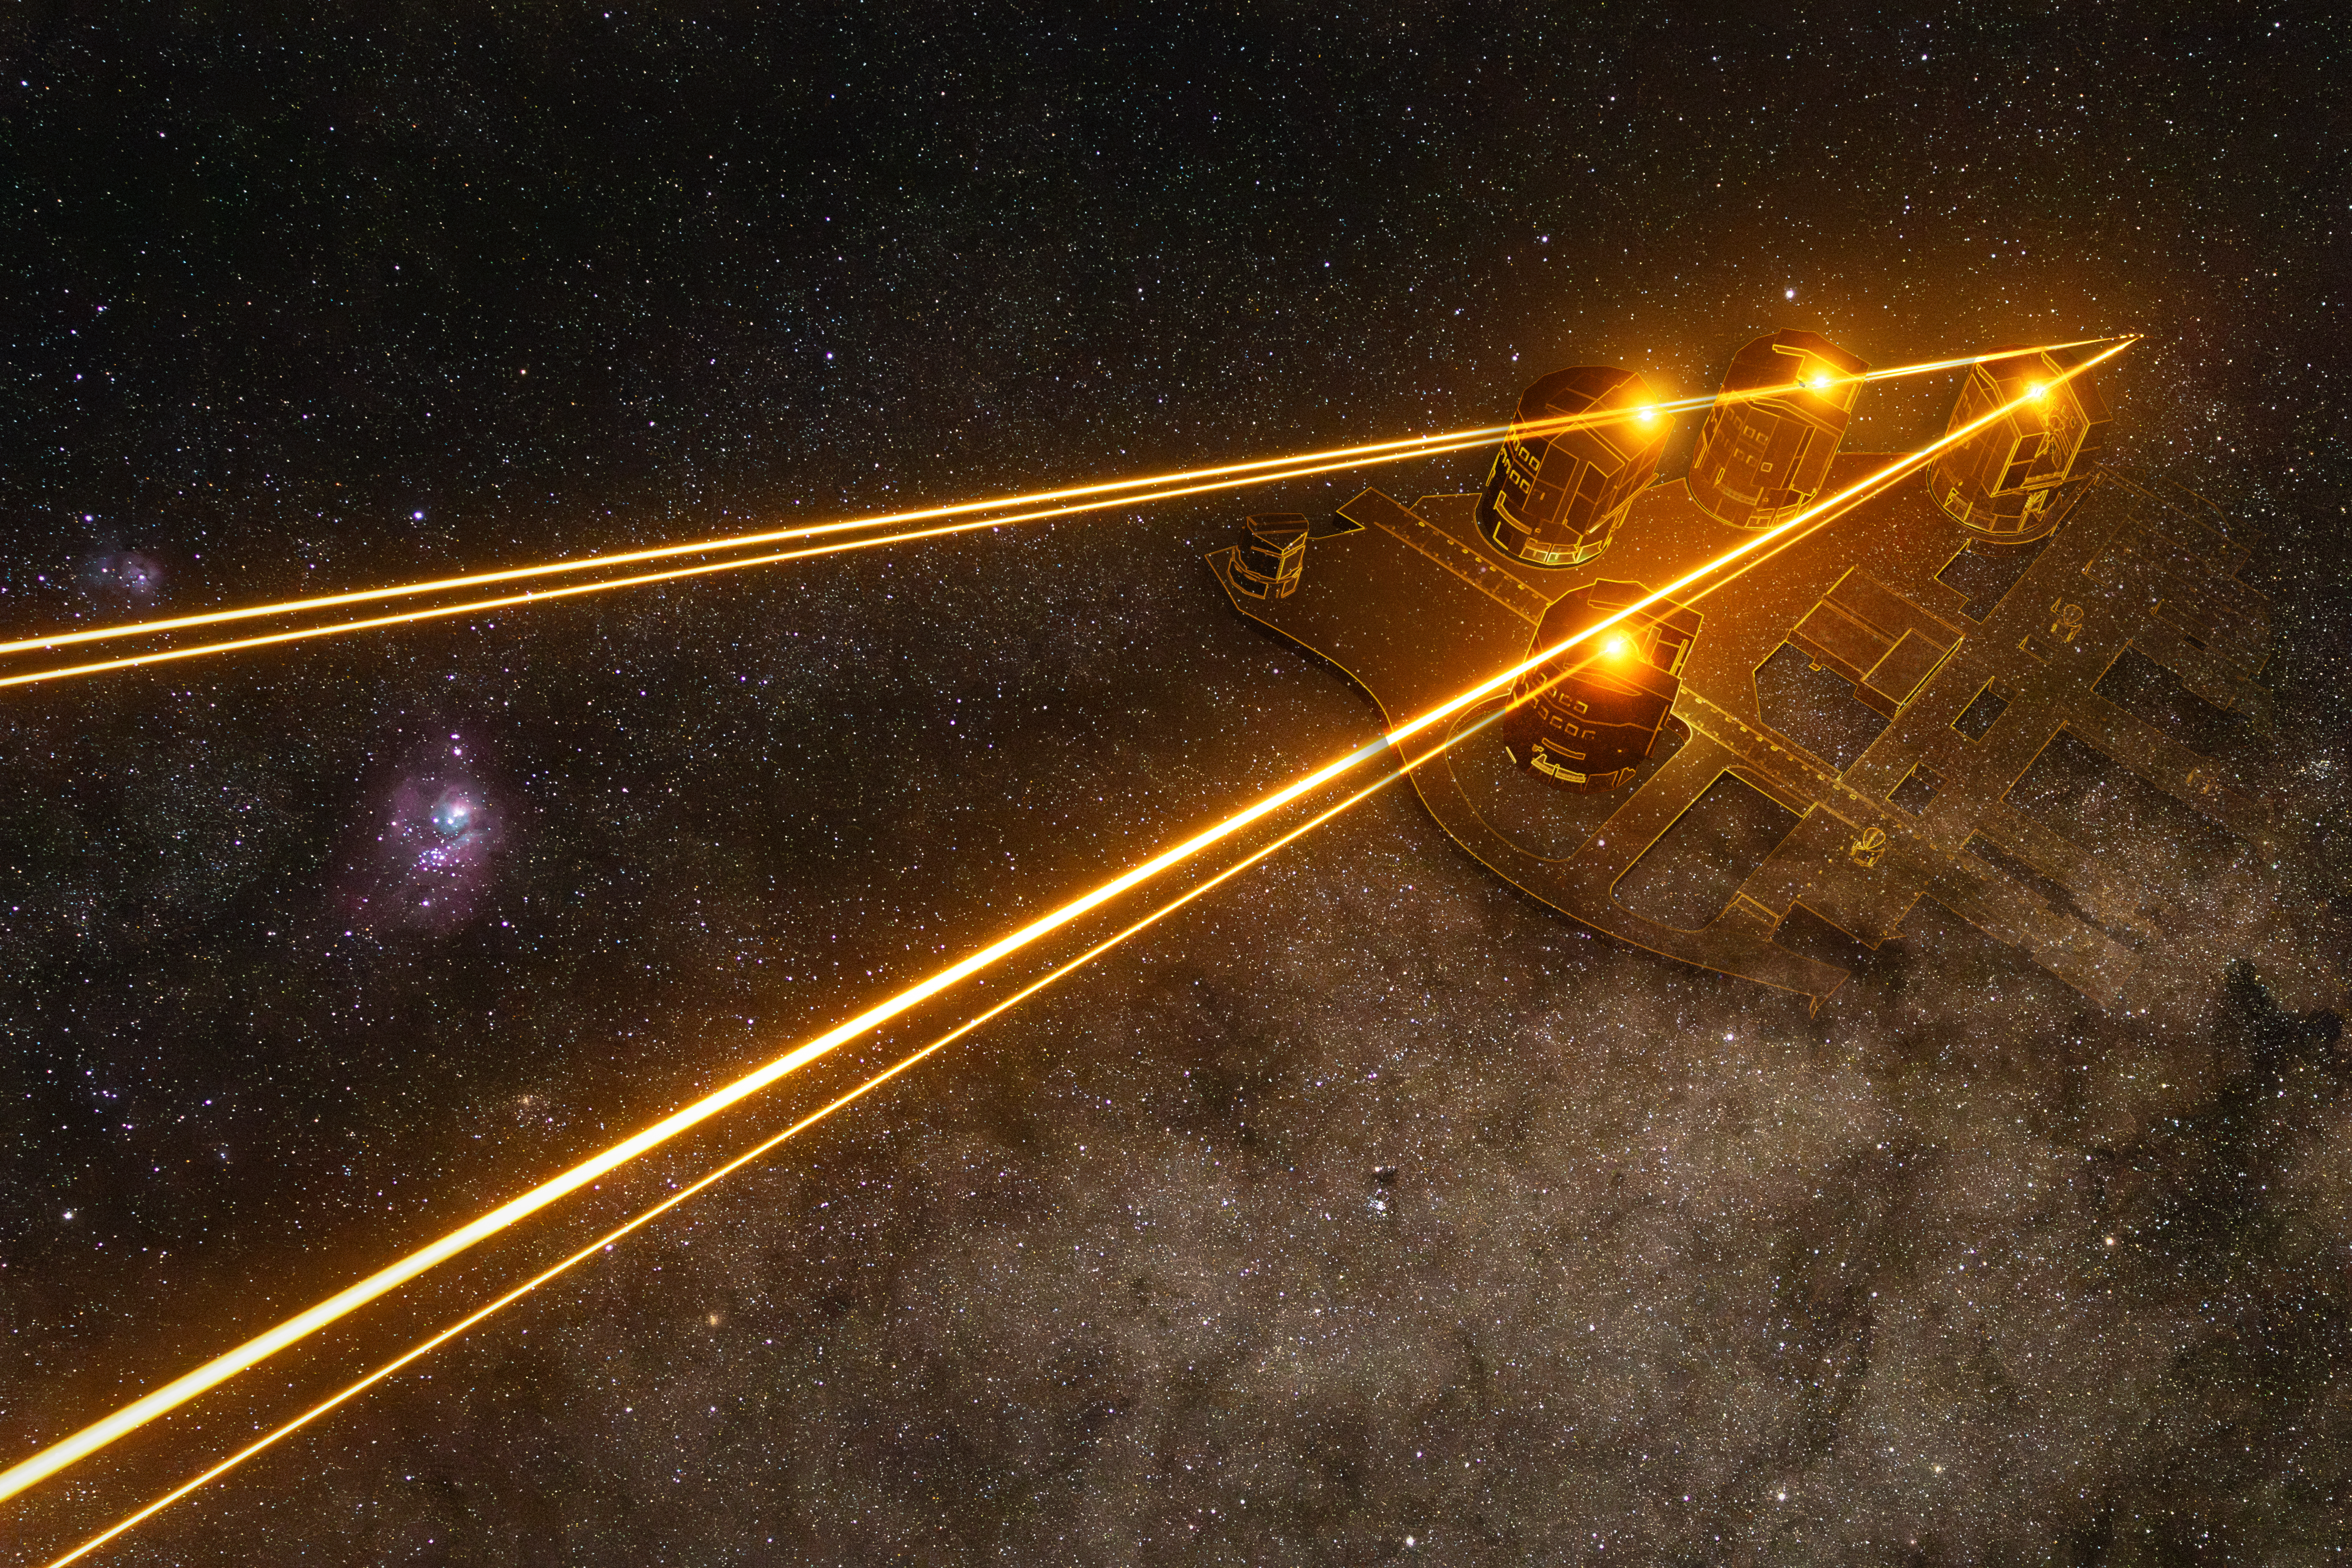

Layout of the Unit Telescopes and their lasers

Four laser beams shine across the magnificent Southern sky, one produced by each Unit Telescope (UT) of ESO’s Very Large Telescope (VLT), here working together as part of the VLT Interferometer (VLTI). When a thin layer of clouds passes through the lasers, their interaction creates a glowing bead of light on each beam. The shape of the four bright spots is a mirror image of the layout of the four UTs, the source of the lasers, shown in this overlay. These spots were a happy accident, as the lasers themselves target a much higher layer in our atmosphere: 90 kilometres above the Earth’s surface.

Credit: A. Berdeu, M. Kornmesser/ESO